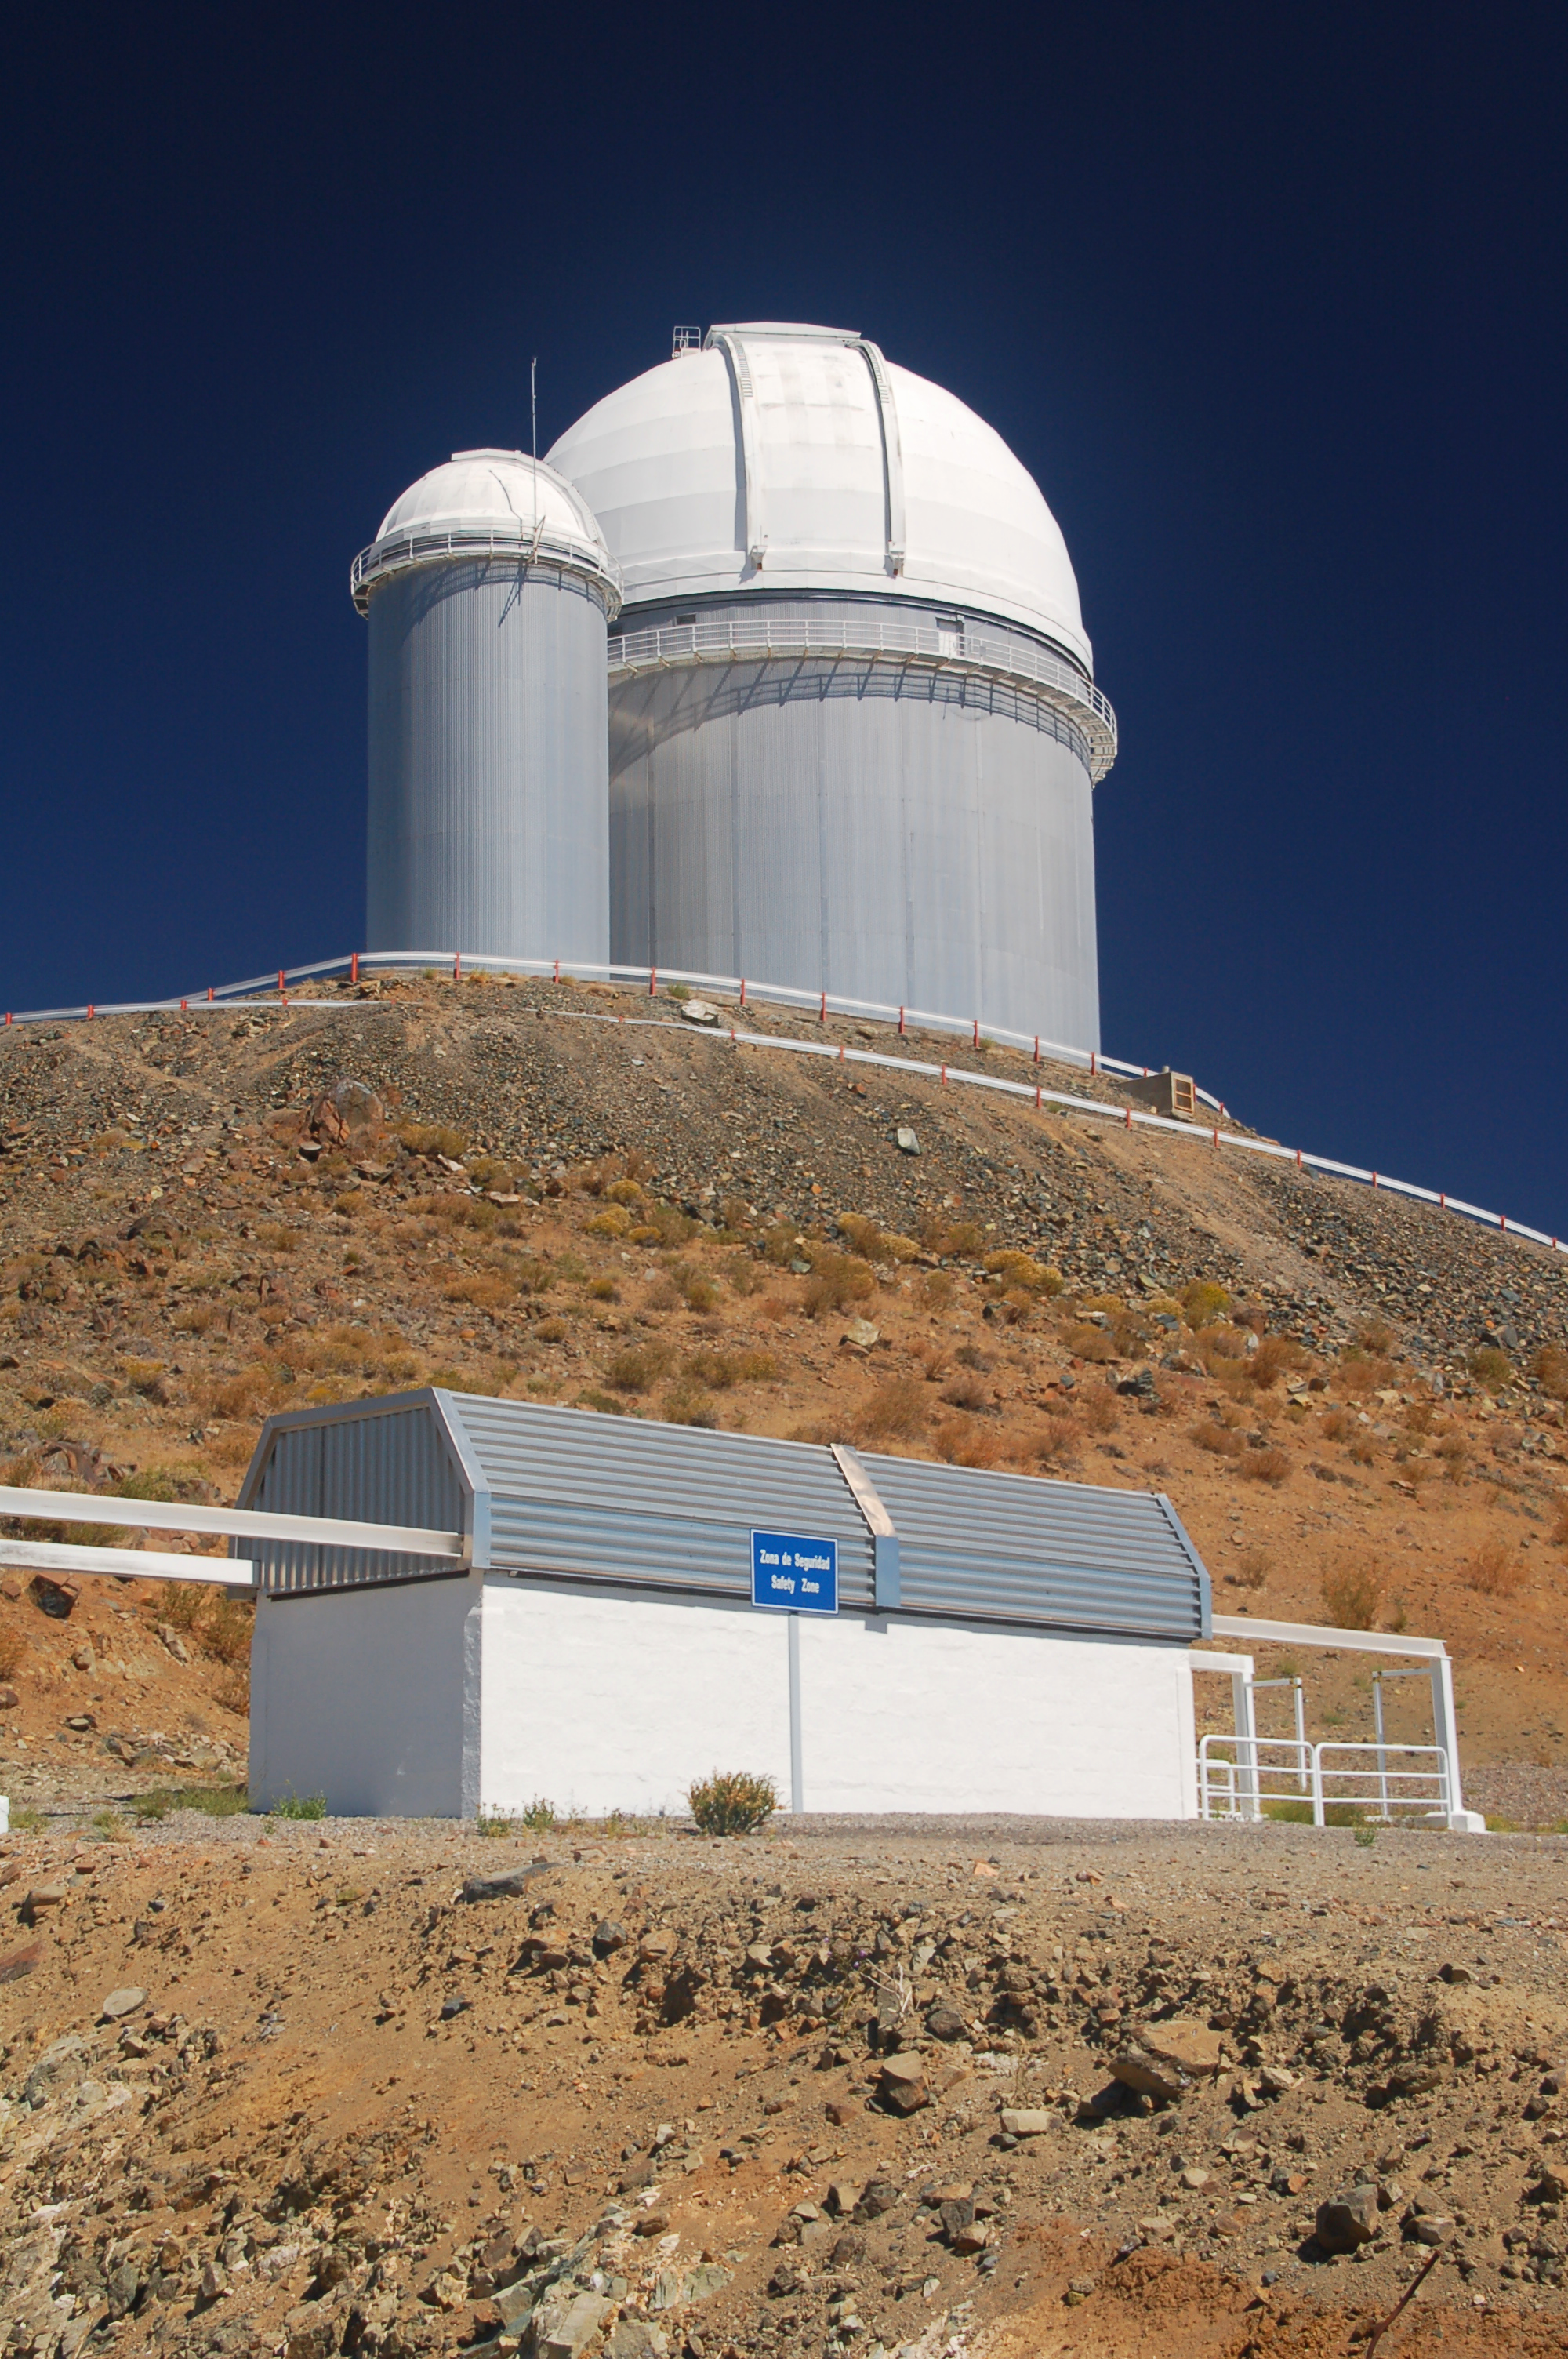

ESO 3.6-metre telescope and TAROT at La Silla

The ESO 3.6-metre telescope at ESO's La Silla observatory. La Silla, in the southern part of the Atacama desert of Chile was ESO's first observation site. The site is set 2400 metres above sea level, providing excellent observing conditions. ESO operates the 3.6-mere telescope, the New Technology Telescope (NTT), and the MPG/ESO2.2-metre telescope at La Silla. La Silla also hosts national telescopes, such as the Swiss 1.2-metre Leonhard Euler Telescope and the Danish 1.54-metre telescope. In the foreground is a building nicknamed the sarcofago (sarcophagus). This houses the TAROT (Télescope à Action Rapide pour les Objets Transitoires, or Rapid Action Telescope for Transient Objects), which started work at La Silla on 15 September 2006. Read more about La Silla on its dedicated page.

Credit: ESO